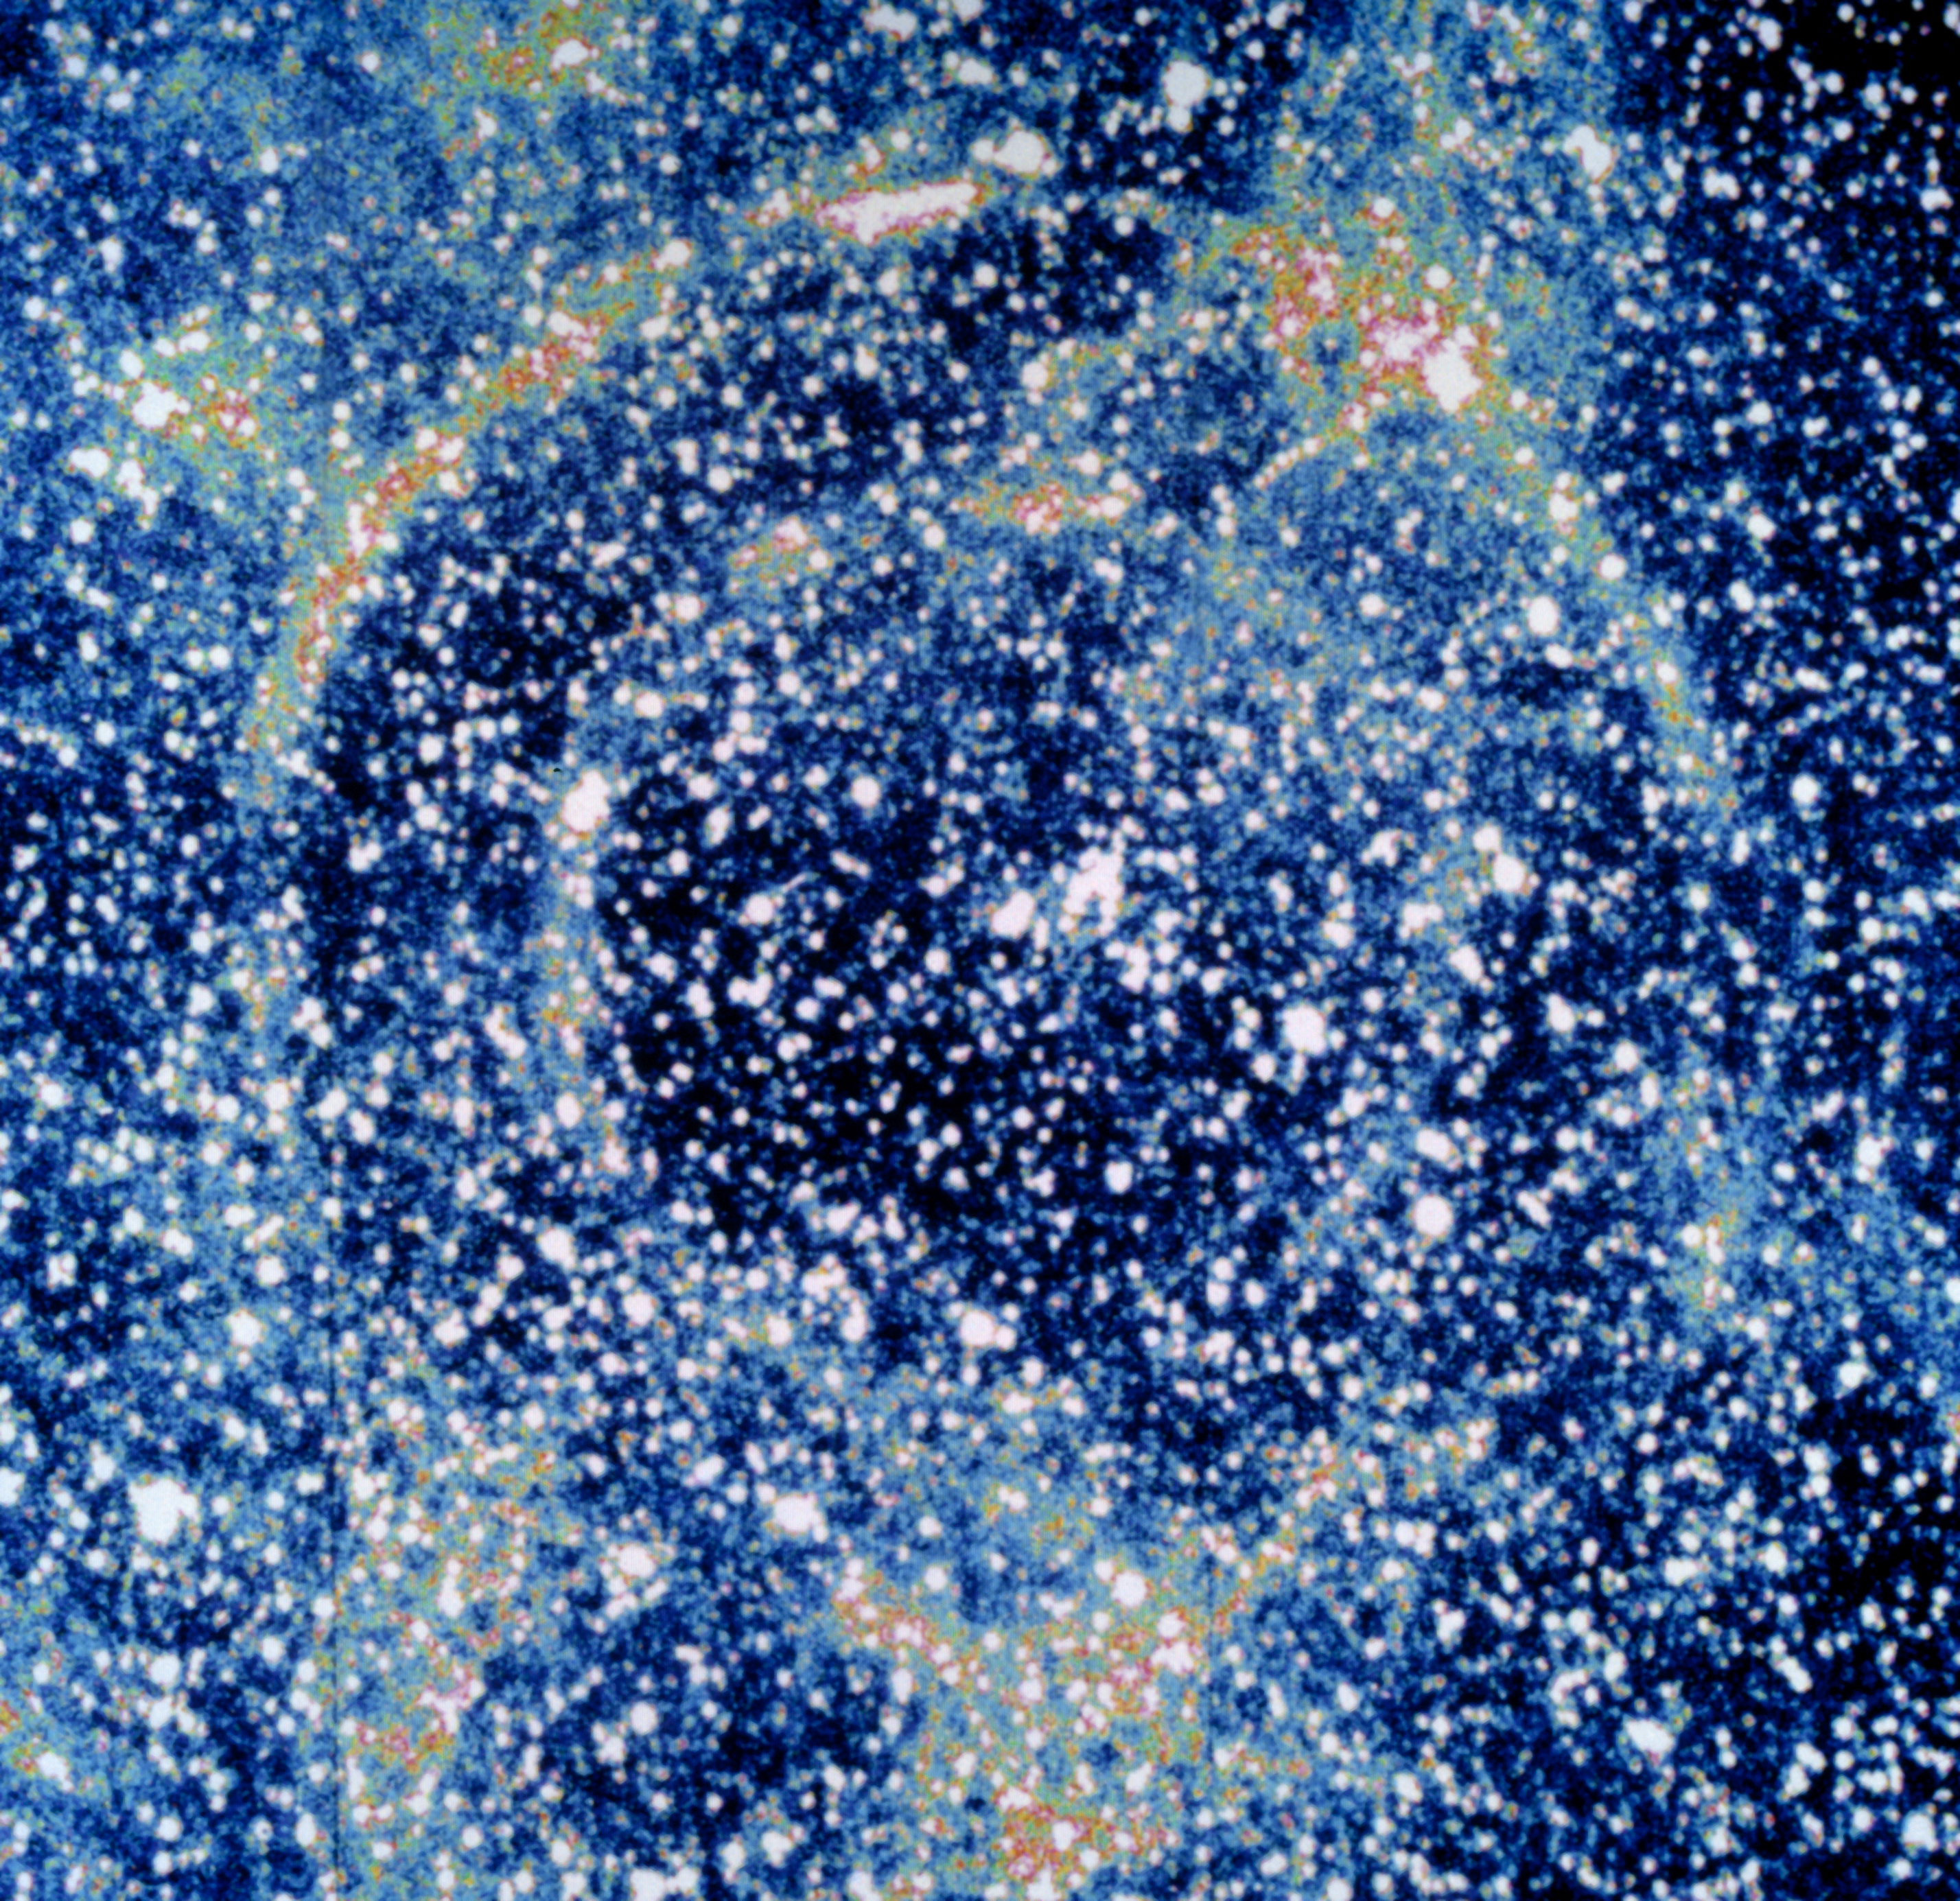

Light echoes from SN 1987A

This image, taken with NTT and EMMI in January 1992, shows light echoes from supernova SN 1987A. The light echoes are seen as two concentric rings on the interstellar matter around the exploded star. Since the outburst of SN 1987A, light echoes have been used as an efficient way of studying the structure of the interstellar medium close to the supernova. SN 1987A, detected in the nearby Large Magellanic Cloud, was the closest explosion of this kind for several centuries, the first visible by naked-eye for 383 years and definitely an event of the greatest relevance in modern astronomy. ESO telescopes have been observing this object for more than twenty years.

More information in ESO Messenger 67, p37: http://www.eso.org/sci/publications/messenger/archive/no.67-mar92/messenger-no67.pdf

Credit: ESO